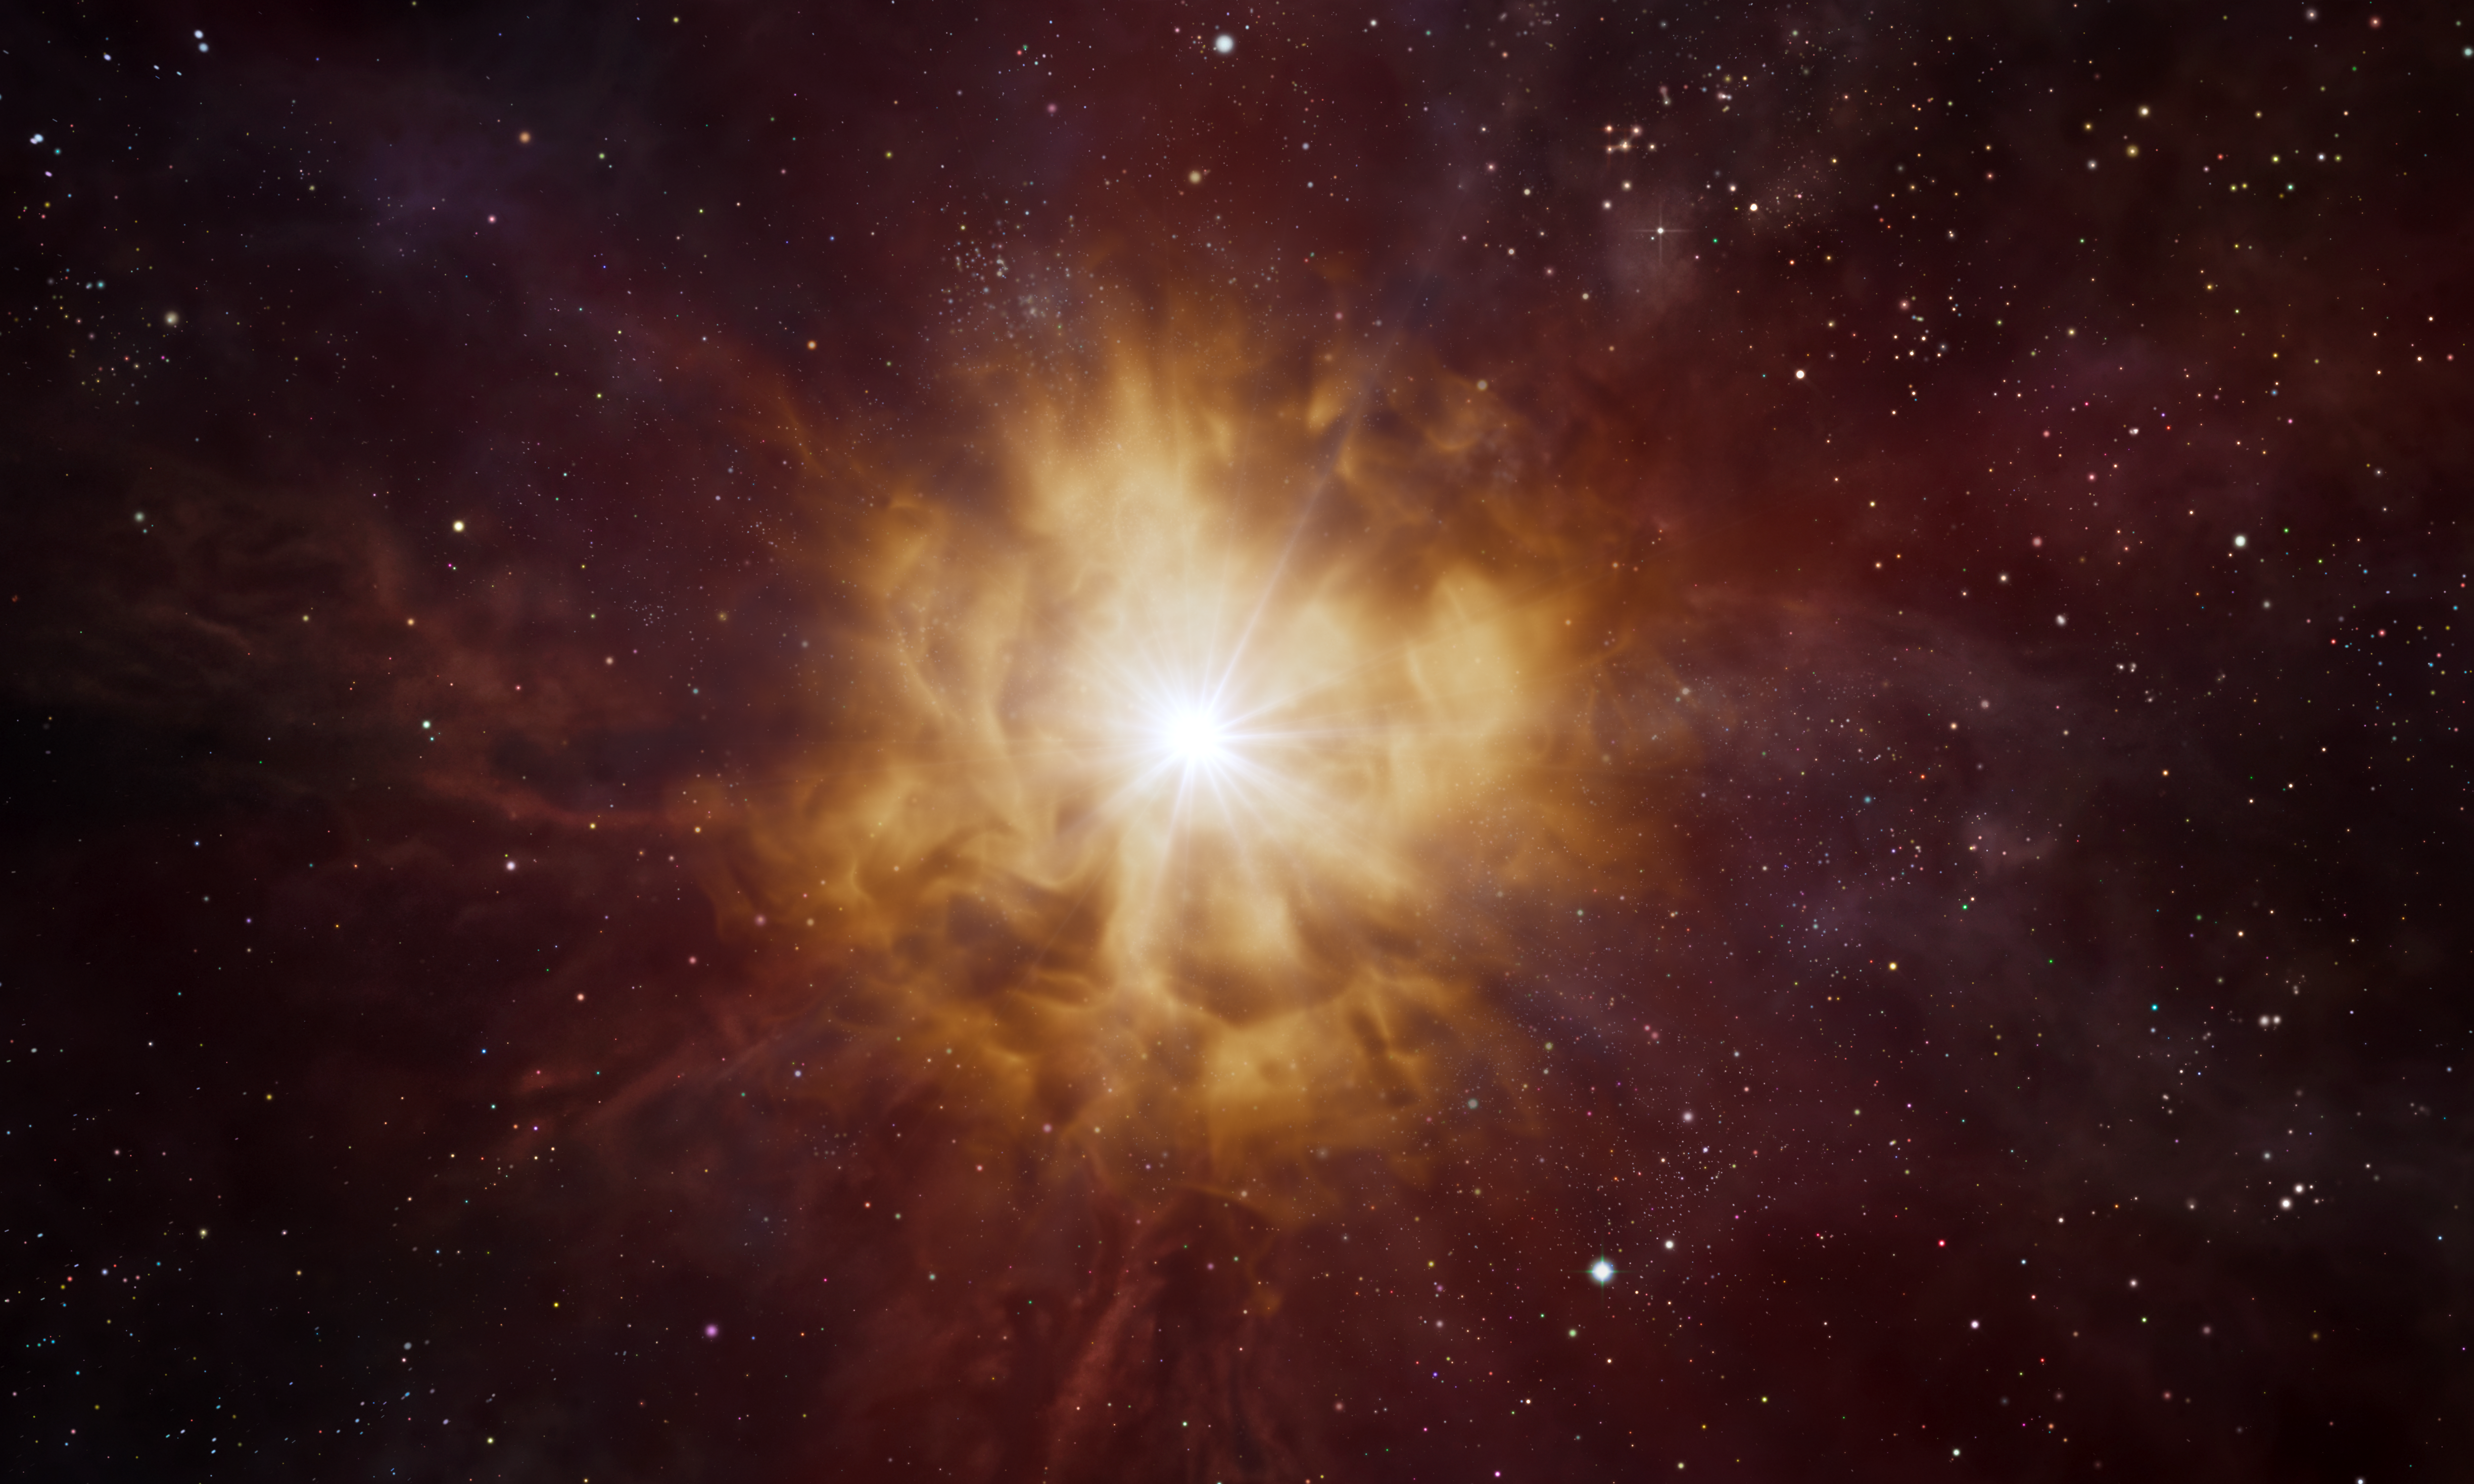

Artist’s impression of a Wolf–Rayet star

This artist’s impression shows the bright core of a Wolf–Rayet star surrounded by a nebula of material which has been expelled by the star itself.

Wolf–Rayet stars are hot and massive with lifespans of a few million years. They are thought to end in dramatic supernova explosions, ejecting the elements forged in their cores into the cosmos.

Credit: ESO/L. Calçada